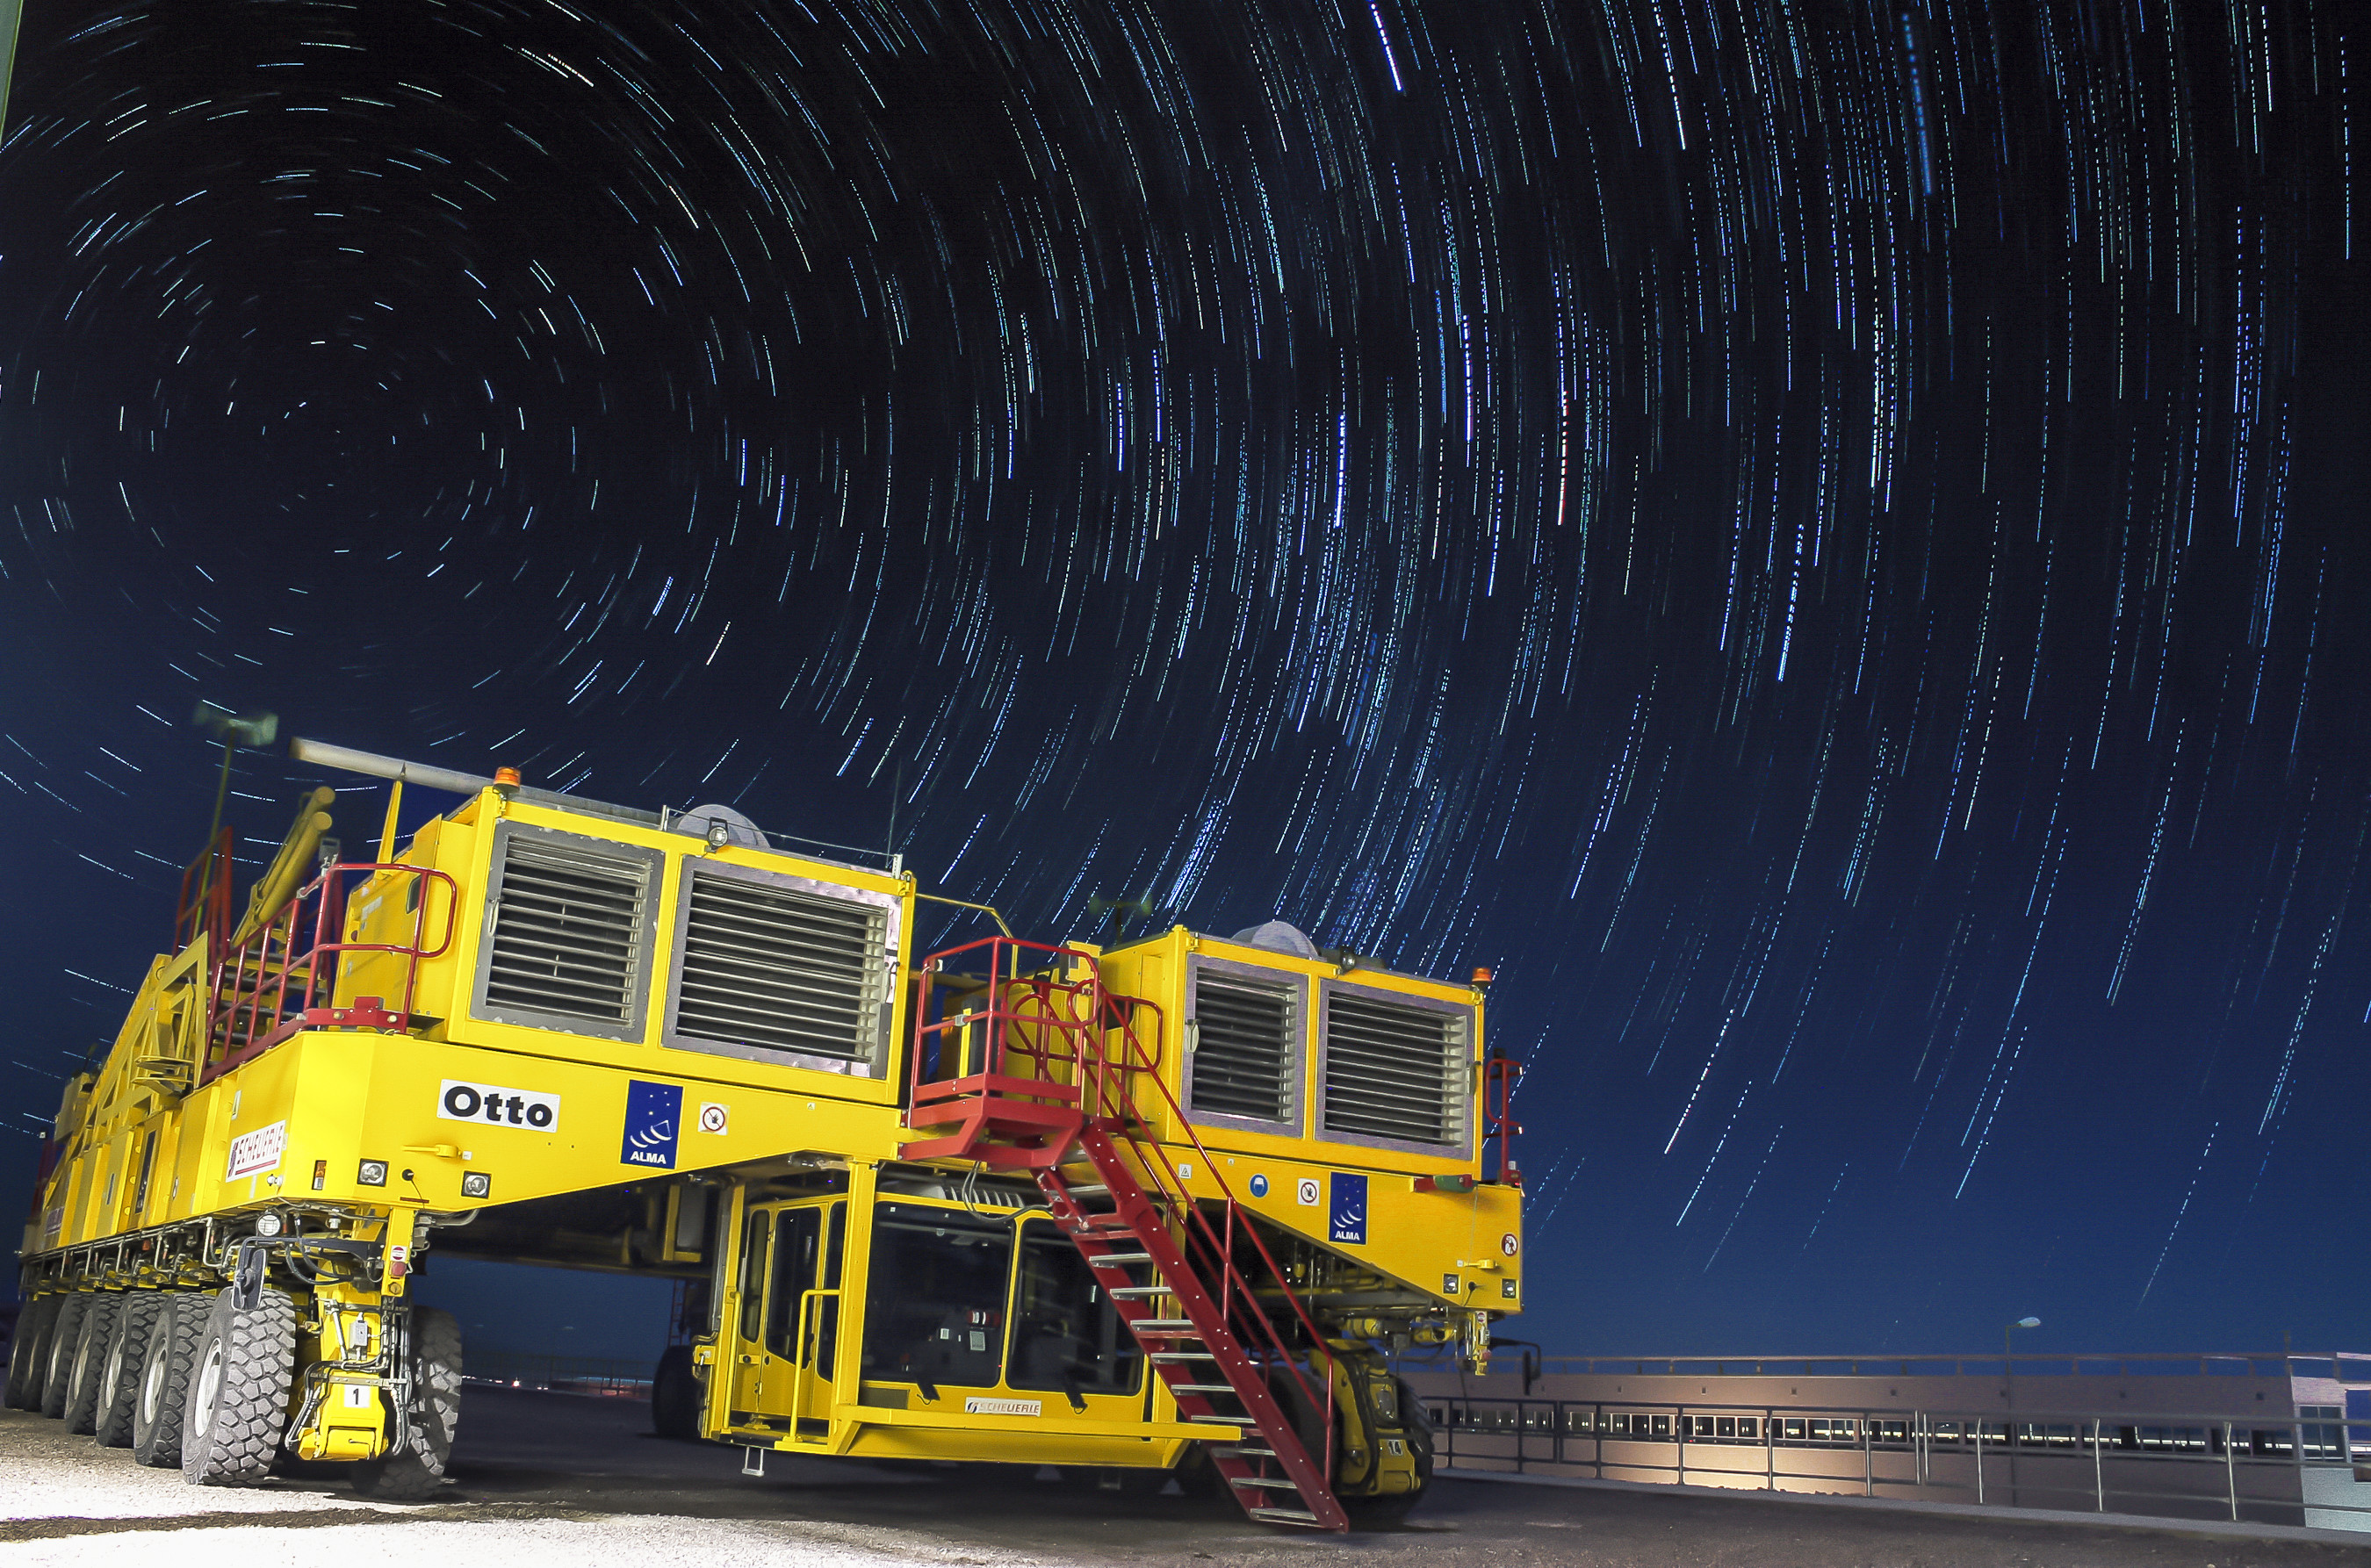

Otto by night

This image shows Otto, one of the two ALMA transporters, against the backdrop of star trails in the Chilean sky. Each transporter weighs 130 tonnes even while empty, but has the ability to transport a 100-tonne ALMA antenna with millimetric precision. Without these impressive machines to carry its antennas, ALMA would be impossible. This global collaboration is the largest ground-based astronomical project in existence, and requires a combination of many different state-of-the-art technologies. These bright yellow behemoths are playing their important role in the enormous and exciting ALMA project.

Credit: C.J. Rojas (ESO)